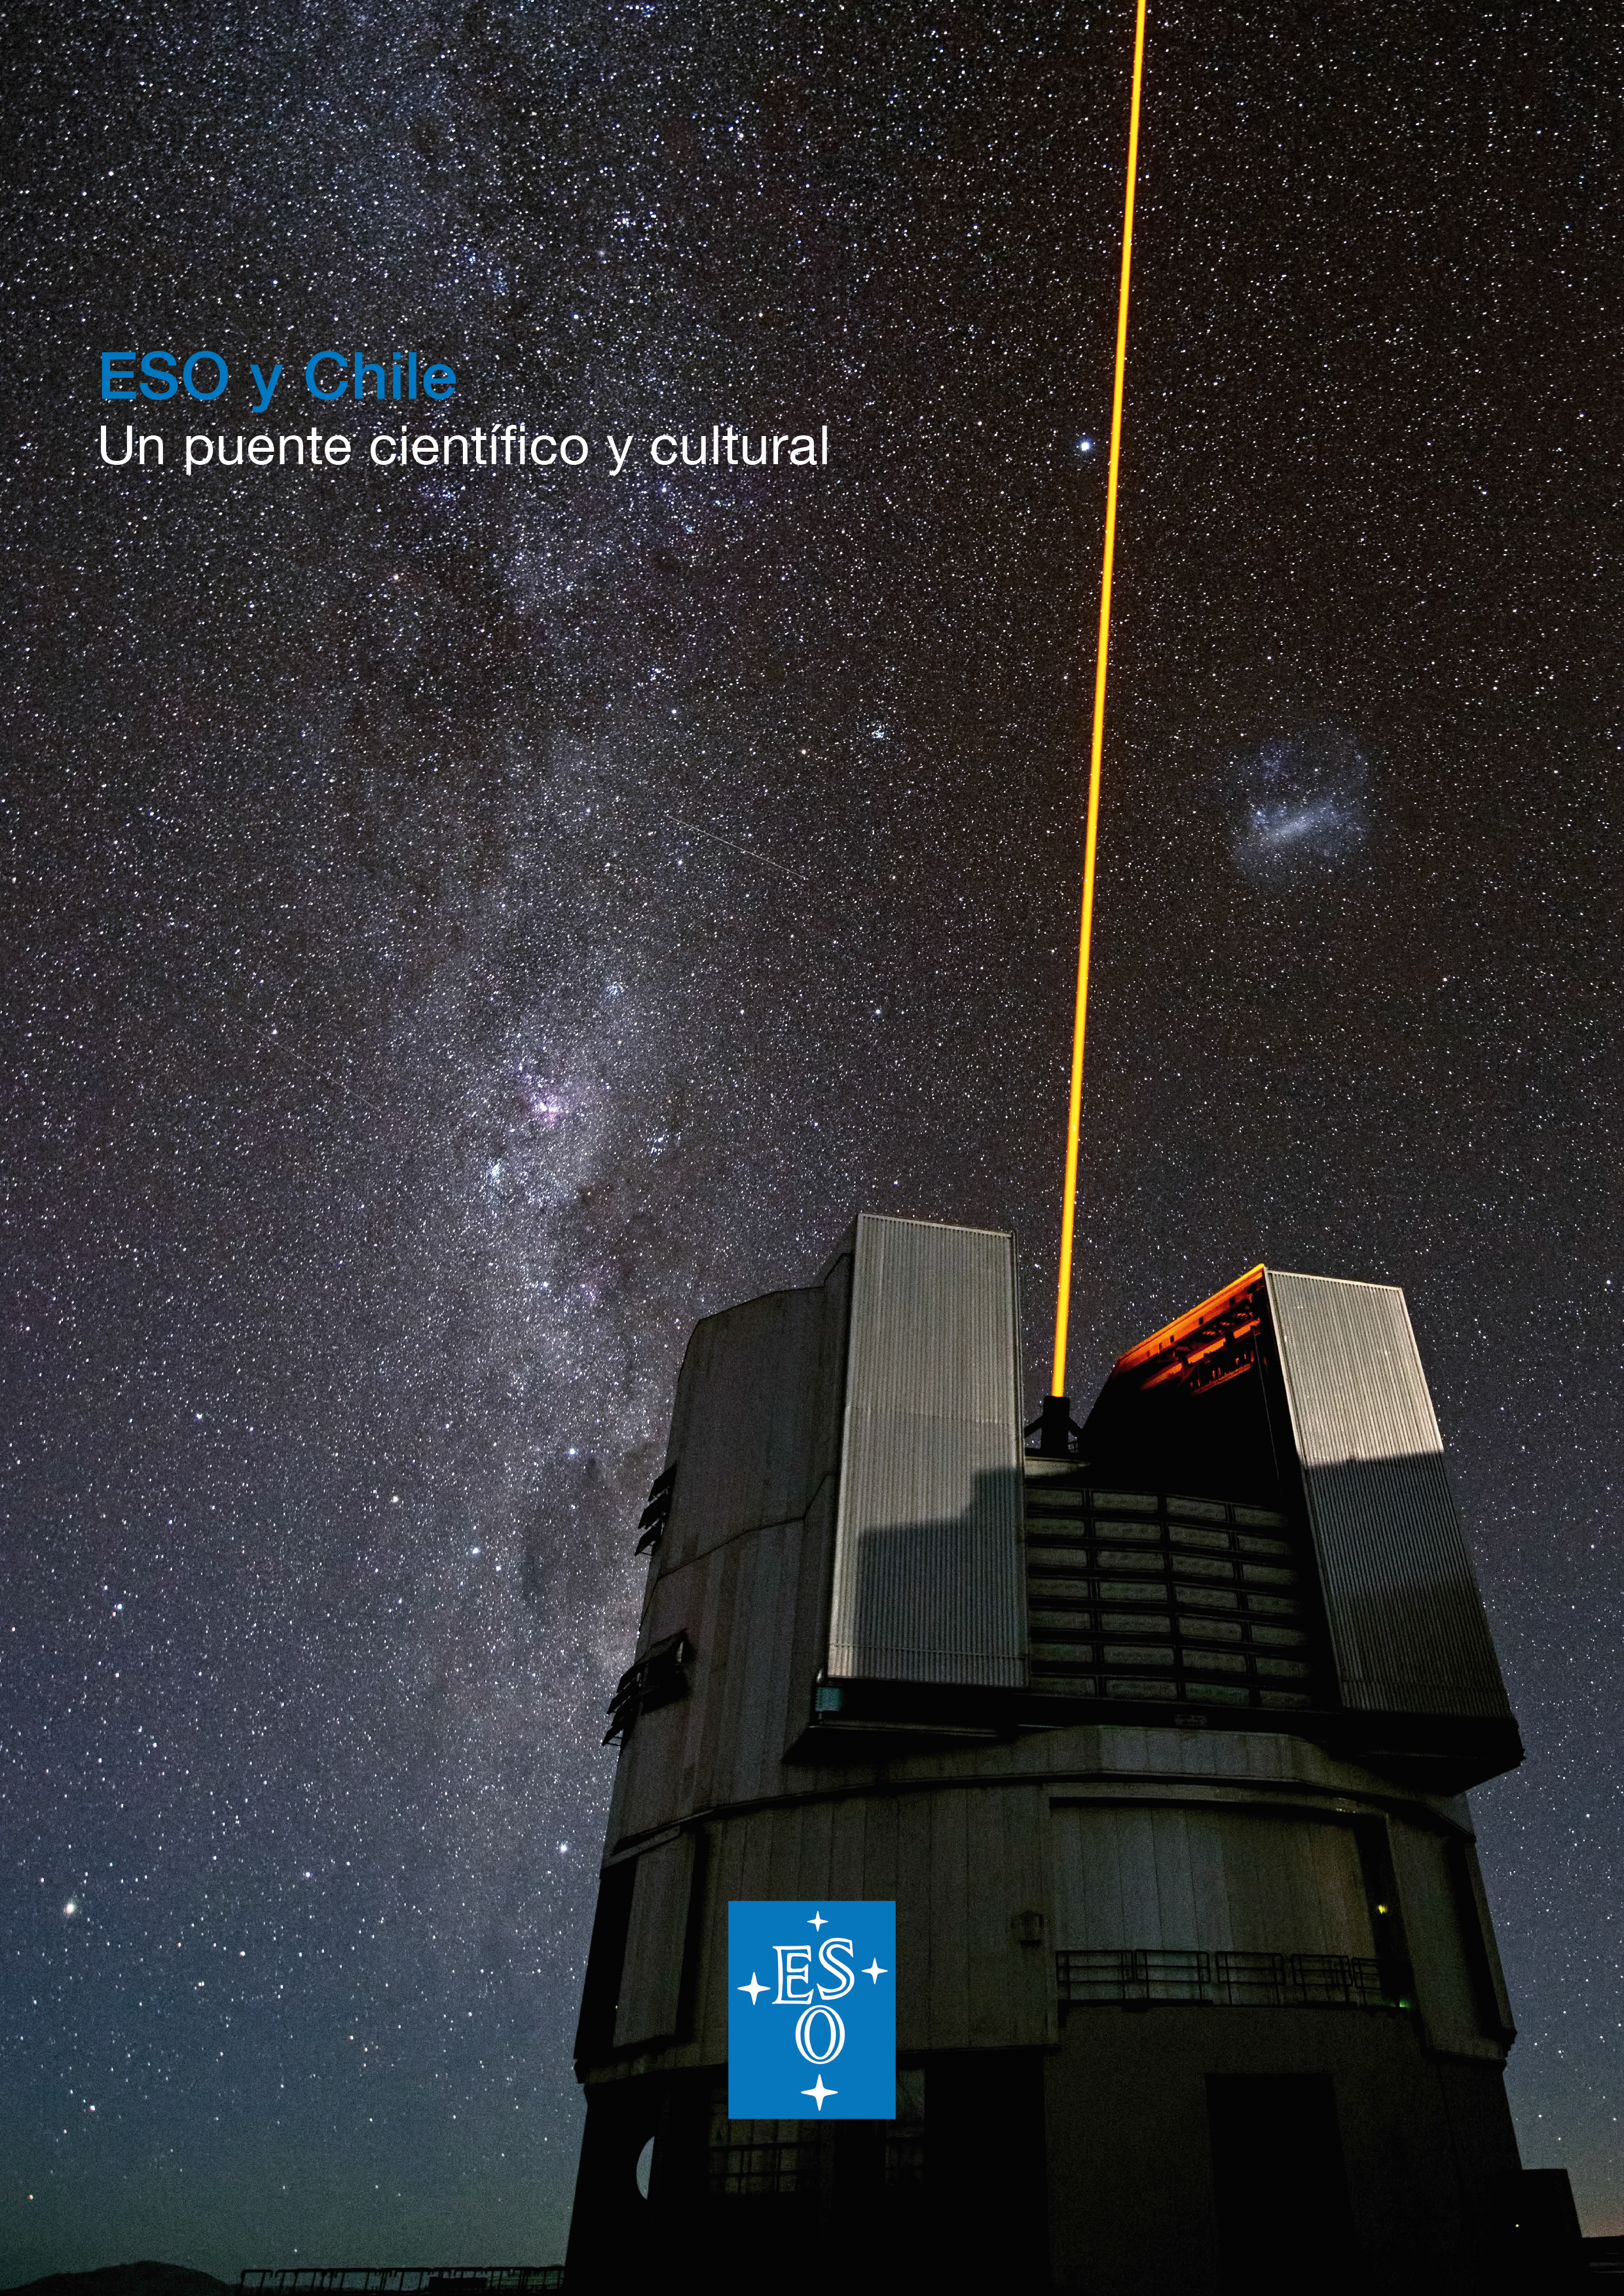

Cover of brochure ESO & Chile in Spanish

The cover of brochure ESO & Chile in Spanish. Download it on this link. A version in English is available on this other link.

Credit: ESO